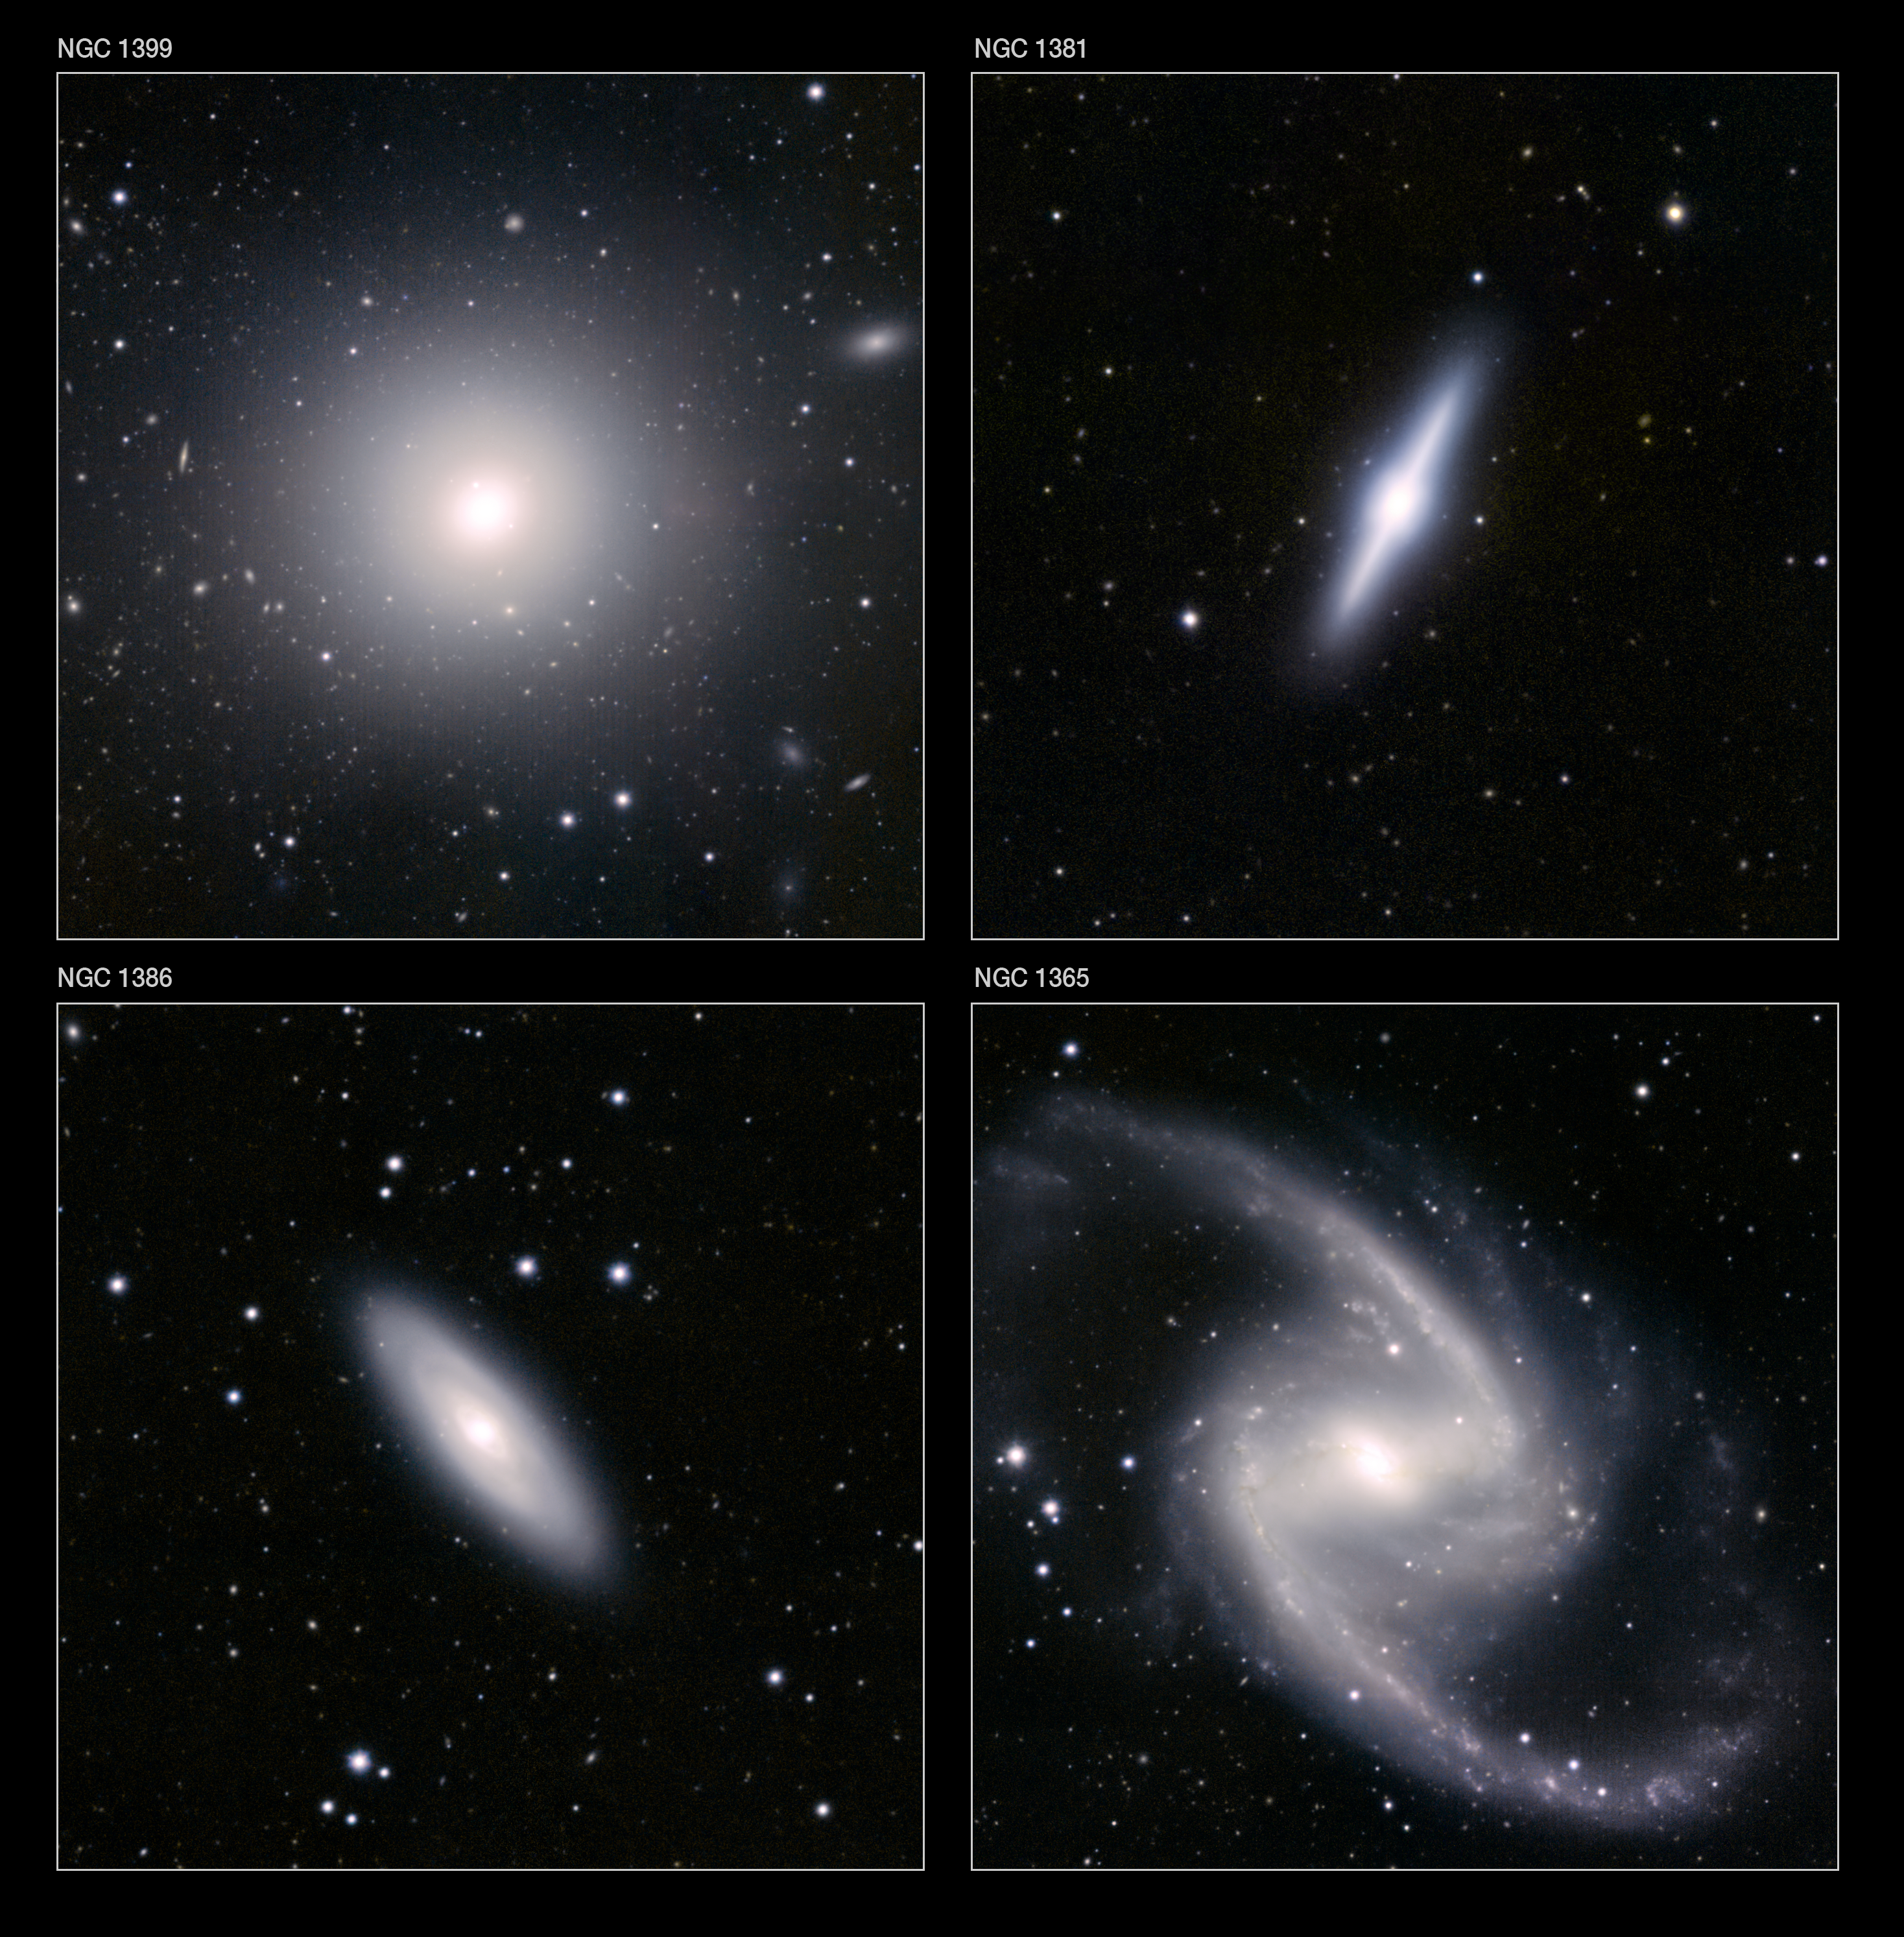

Details of the VISTA Fornax galaxy cluster image

Upper left: The giant elliptical galaxy NGC 1399 is one of the biggest and brightest galaxies in the Fornax Galaxy Cluster. This huge ball of old stars is surrounded by a cloud of globular star clusters that appear as faint points in this small extract of the VISTA infrared image. Many other more distant galaxies are also visible in the background. This extract is about nine arcminutes across.

Lower left: The spiral galaxy NGC 1386 is one of the smaller members of the cluster. It is a spiral galaxy with a ring around its nucleus. The field of view of this small extract from the VISTA infrared image is about eight arcminutes across.

Upper right: The galaxy NGC 1381 is a galaxy of the lenticular type — half way between an elliptical and a spiral. There is a prominent bulge and a narrow disc, seen edge-on. This small extract from the VISTA infrared image covers a field six arcminutes across.

Lower right: This detail from VISTA’s infrared family portrait of the Fornax Galaxy Cluster shows the galaxy NGC 1365. This object is one of the most striking examples of a barred-spiral galaxy and has the two spiral arms apparently extending from the ends of a prominent straight bar across the galaxy’s nucleus. The field of view of this extract is about nine arcminutes across.

Credit: ESO/J. Emerson/VISTA. Acknowledgment: Cambridge Astronomical Survey Unit